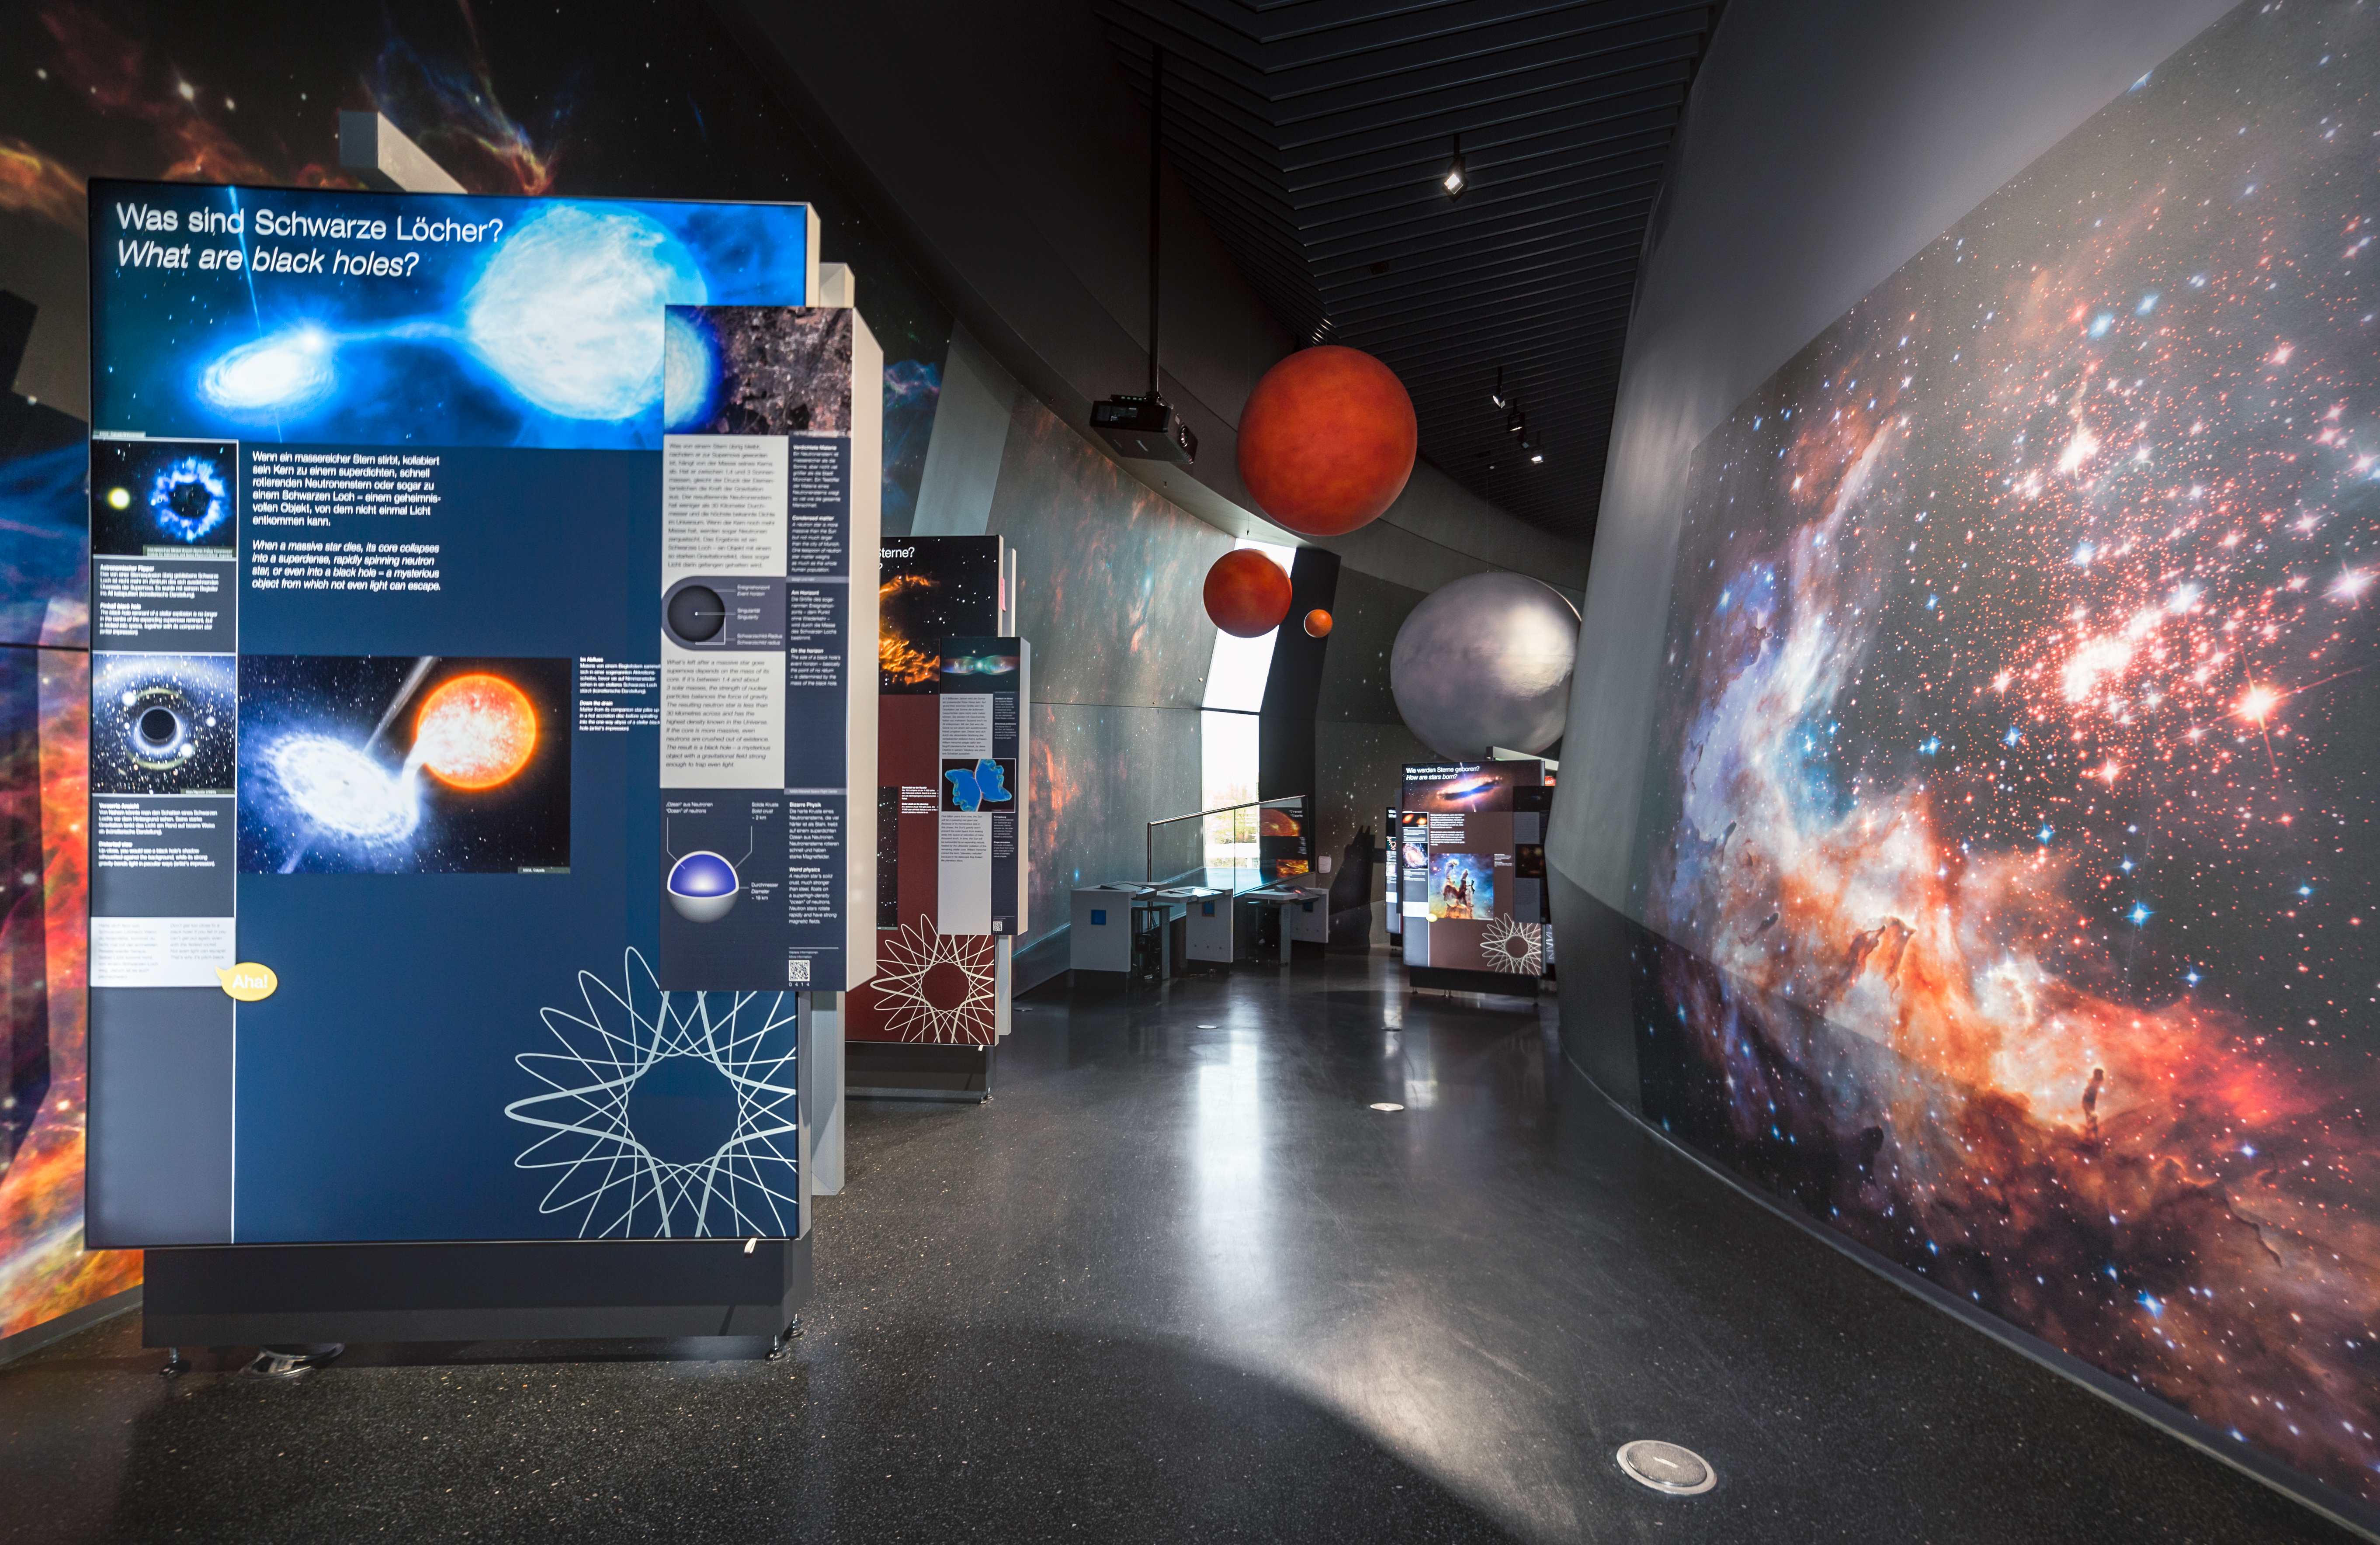

ESO Supernova opening — a new supernova over Munich

On 26 April 2018, the ESO Supernova Planetarium & Visitor Centre was officially inaugurated, and its doors are open to the public from 28 April 2018. The centre, located at ESO Headquarters in Garching, Germany, is a magnificent showcase of astronomy. It provides visitors with an immersive experience of astronomy in general, along with ESO-specific scientific results, projects, and technological breakthroughs.

This picture shows part of the centre’s exhibition where visitors can explore and examine real astronomical artefacts and conduct experiments to get an idea of what it means to be an astronomer, to work in science, and to discover the mysteries of the Universe. The first permanent exhibition is The Living Universe, which covers the broad topic of life in the Universe.

Credit: ESO/P. Horálek